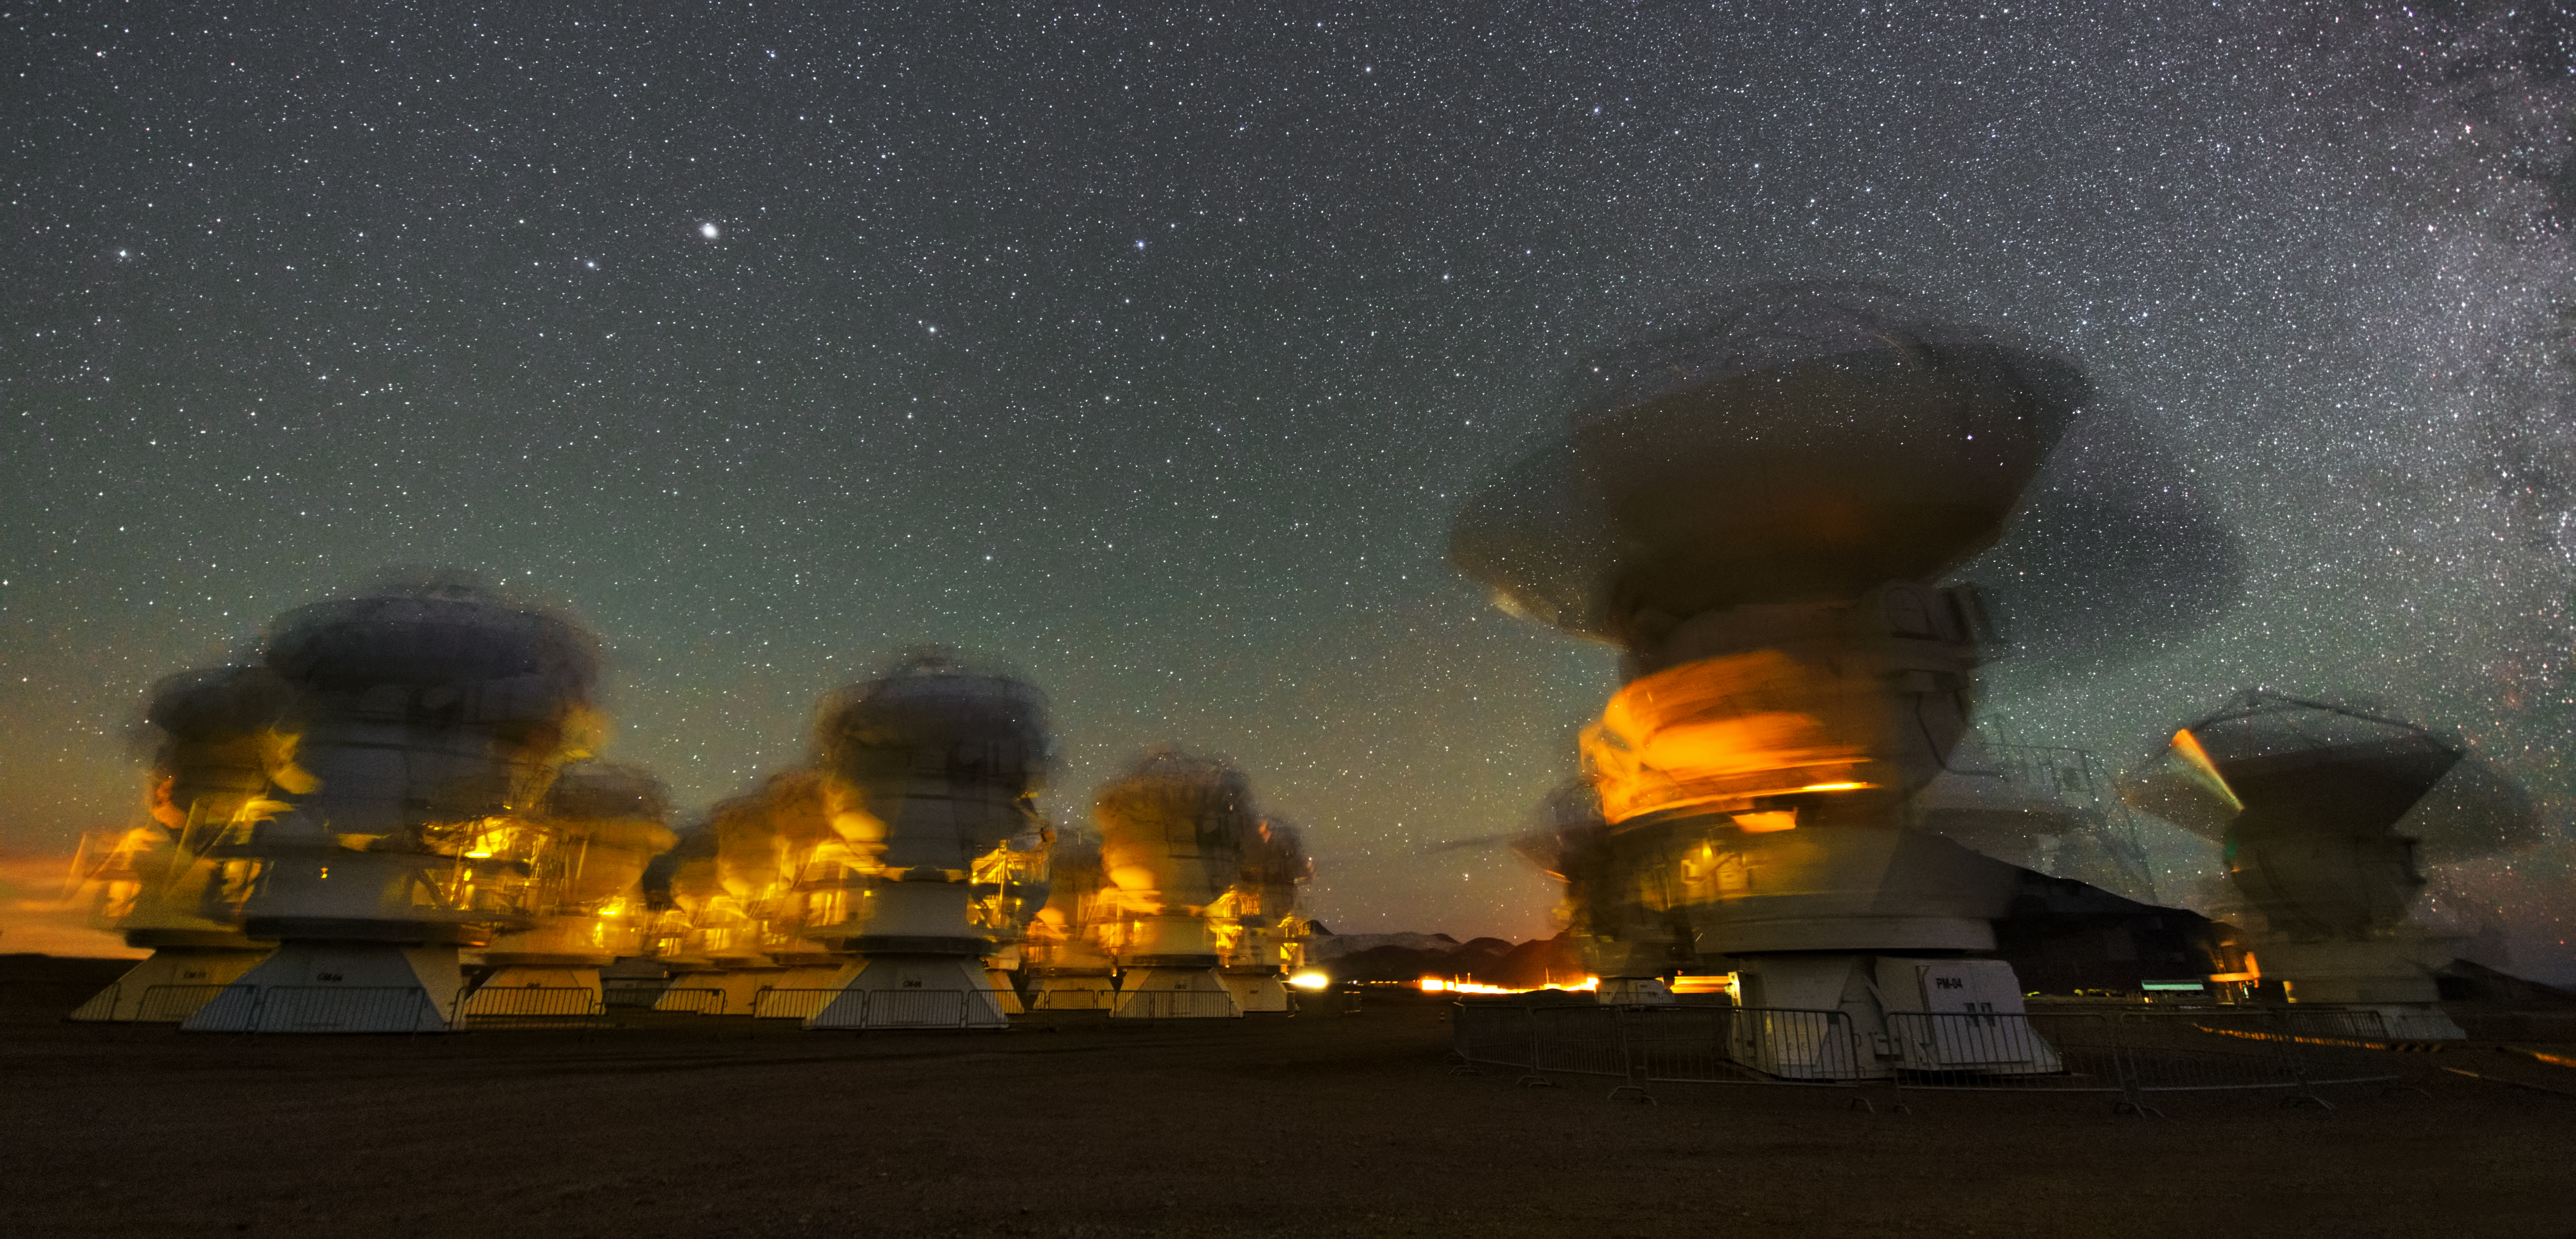

Dancing telescopes

This UHD image was taken with a long exposure and shows this way the movement of the ALMA antennas within several minutes. The blurred contours of the telescope almost looks like, they were dancing in the night.

Credit: ESO/Y. Beletsky